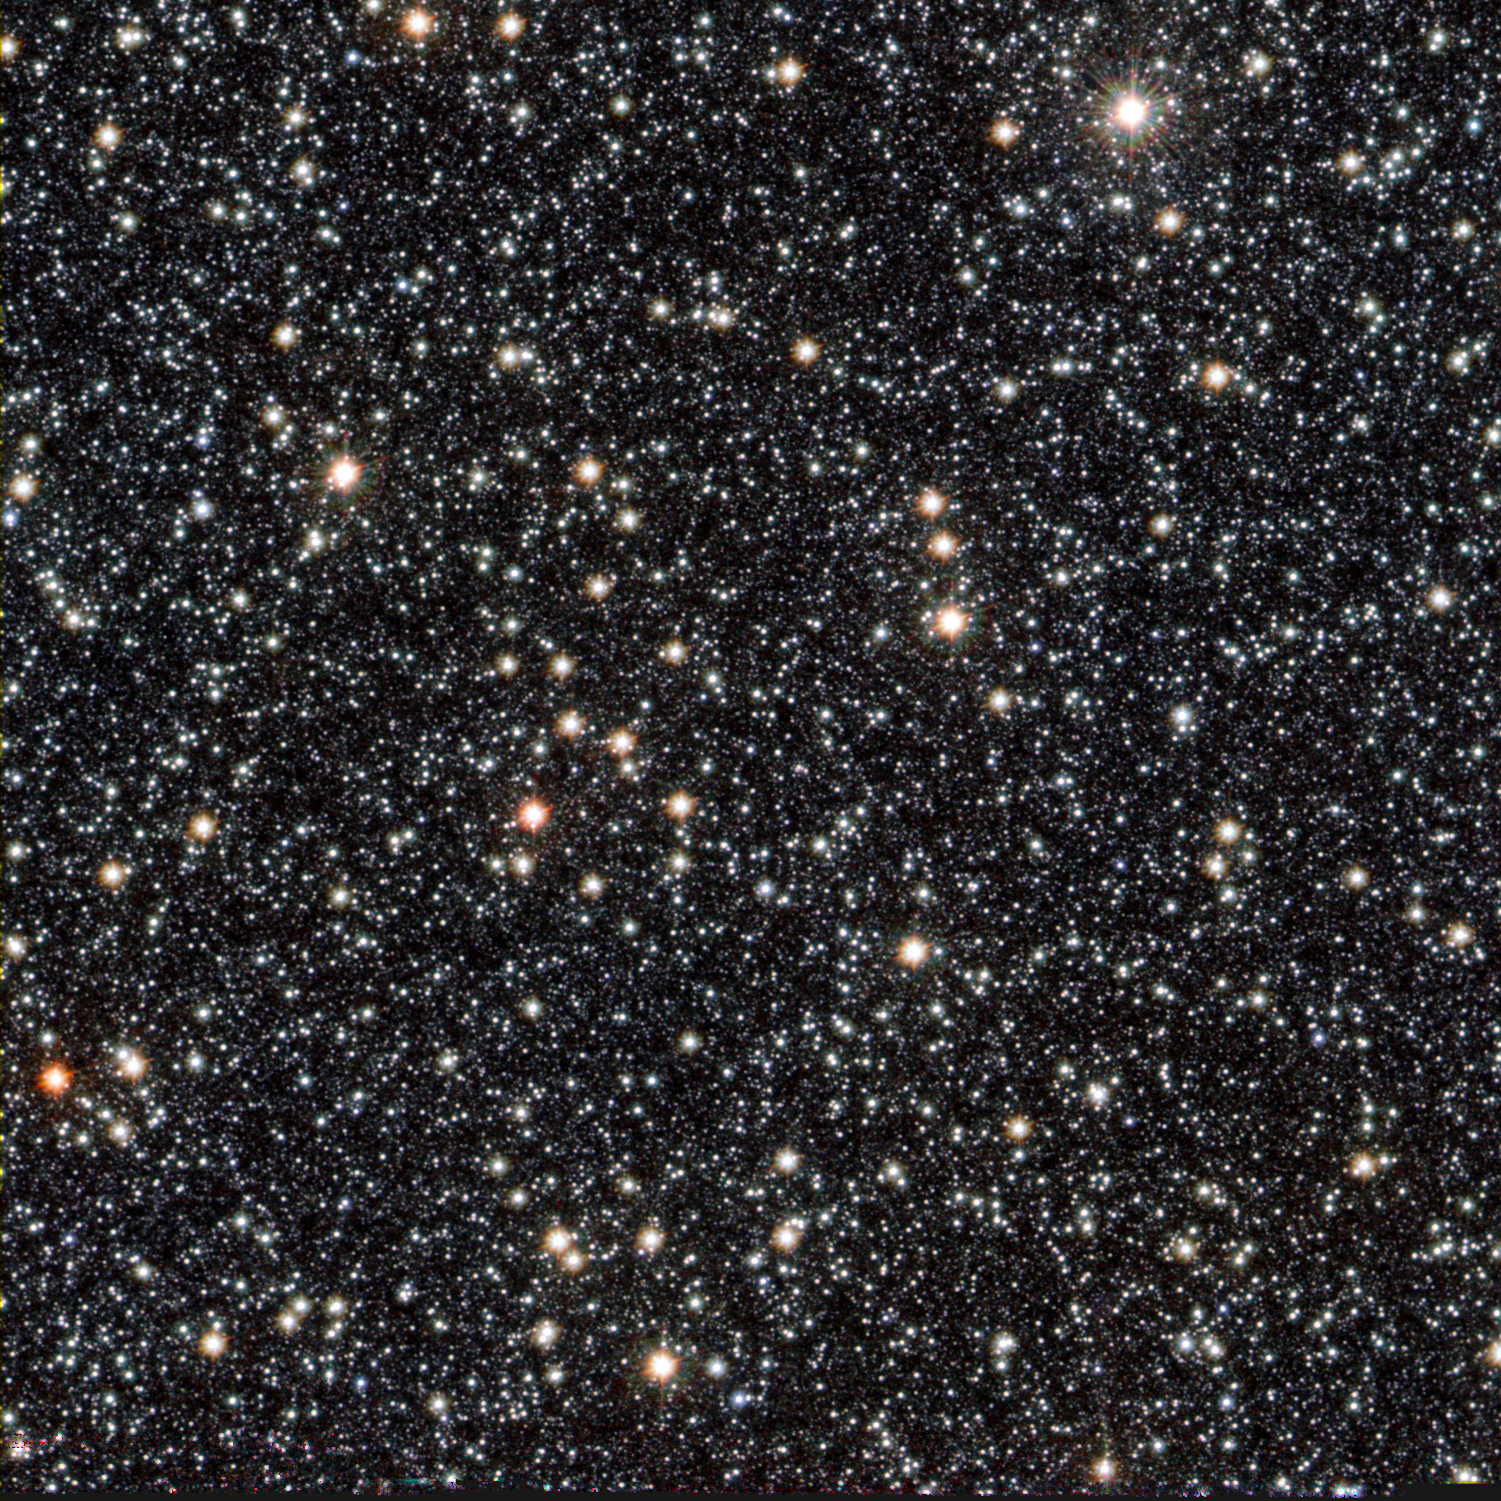

New cool starlet in our backyard

This new image, from ESO’s VISTA telescope, shows a newly-discovered brown dwarf nicknamed VVV BD001, which is located at the very centre of this zoomable image. It is the first new brown dwarf spotted in our cosmic neighbourhood as part of the VVV Survey. VVV BD001 is located about 55 light-years away from us, towards the very crowded centre of our galaxy.

Brown dwarfs are stars that never quite managed to grow up into a star like our Sun. They are often referred to as “failed stars”; they are larger in size than planets like Jupiter, but smaller than stars.

This dwarf is peculiar in two ways; firstly, it is the first one found towards the centre of our Milky Way, one of the most crowded regions of the sky. Secondly, it belongs to an unusual class of stars known as “unusually blue brown dwarfs” — it is still unclear why these stars are bluer than expected.

Brown dwarfs are born in the same way as stars, but do not have enough mass to trigger the burning of hydrogen to become normal stars. Because of this they are much cooler and produce far less light, making them harder to find. Astronomers generally look for these objects using near and mid-infrared cameras and special telescopes that are sensitive to these very cool objects, but usually avoid looking in very crowded regions of space — such as the central region of our galaxy, for example.

VISTA (the Visible and Infrared Survey Telescope for Astronomy) is the world’s largest survey telescope and is located at ESO’s Paranal Observatory in Chile. It is performing six separate surveys of the sky, and the VVV (VISTA Variables in the Via Lactea) survey is designed to catalogue a billion objects in the centre of our own Milky Way galaxy. VVV BD001 was discovered by chance during this survey.

Scientists have used the VVV catalogue to create a 3 dimensional map of the central bulge of the Milky Way (eso1339). The data have also been used to create a monumental 108 200 by 81 500 pixel colour image containing nearly nine billion pixels (eso1242), one of the biggest astronomical images ever produced.

Credit: ESO, and D. Minniti and J. C. Beamín (Pontificia Universidad Católica de Chile).